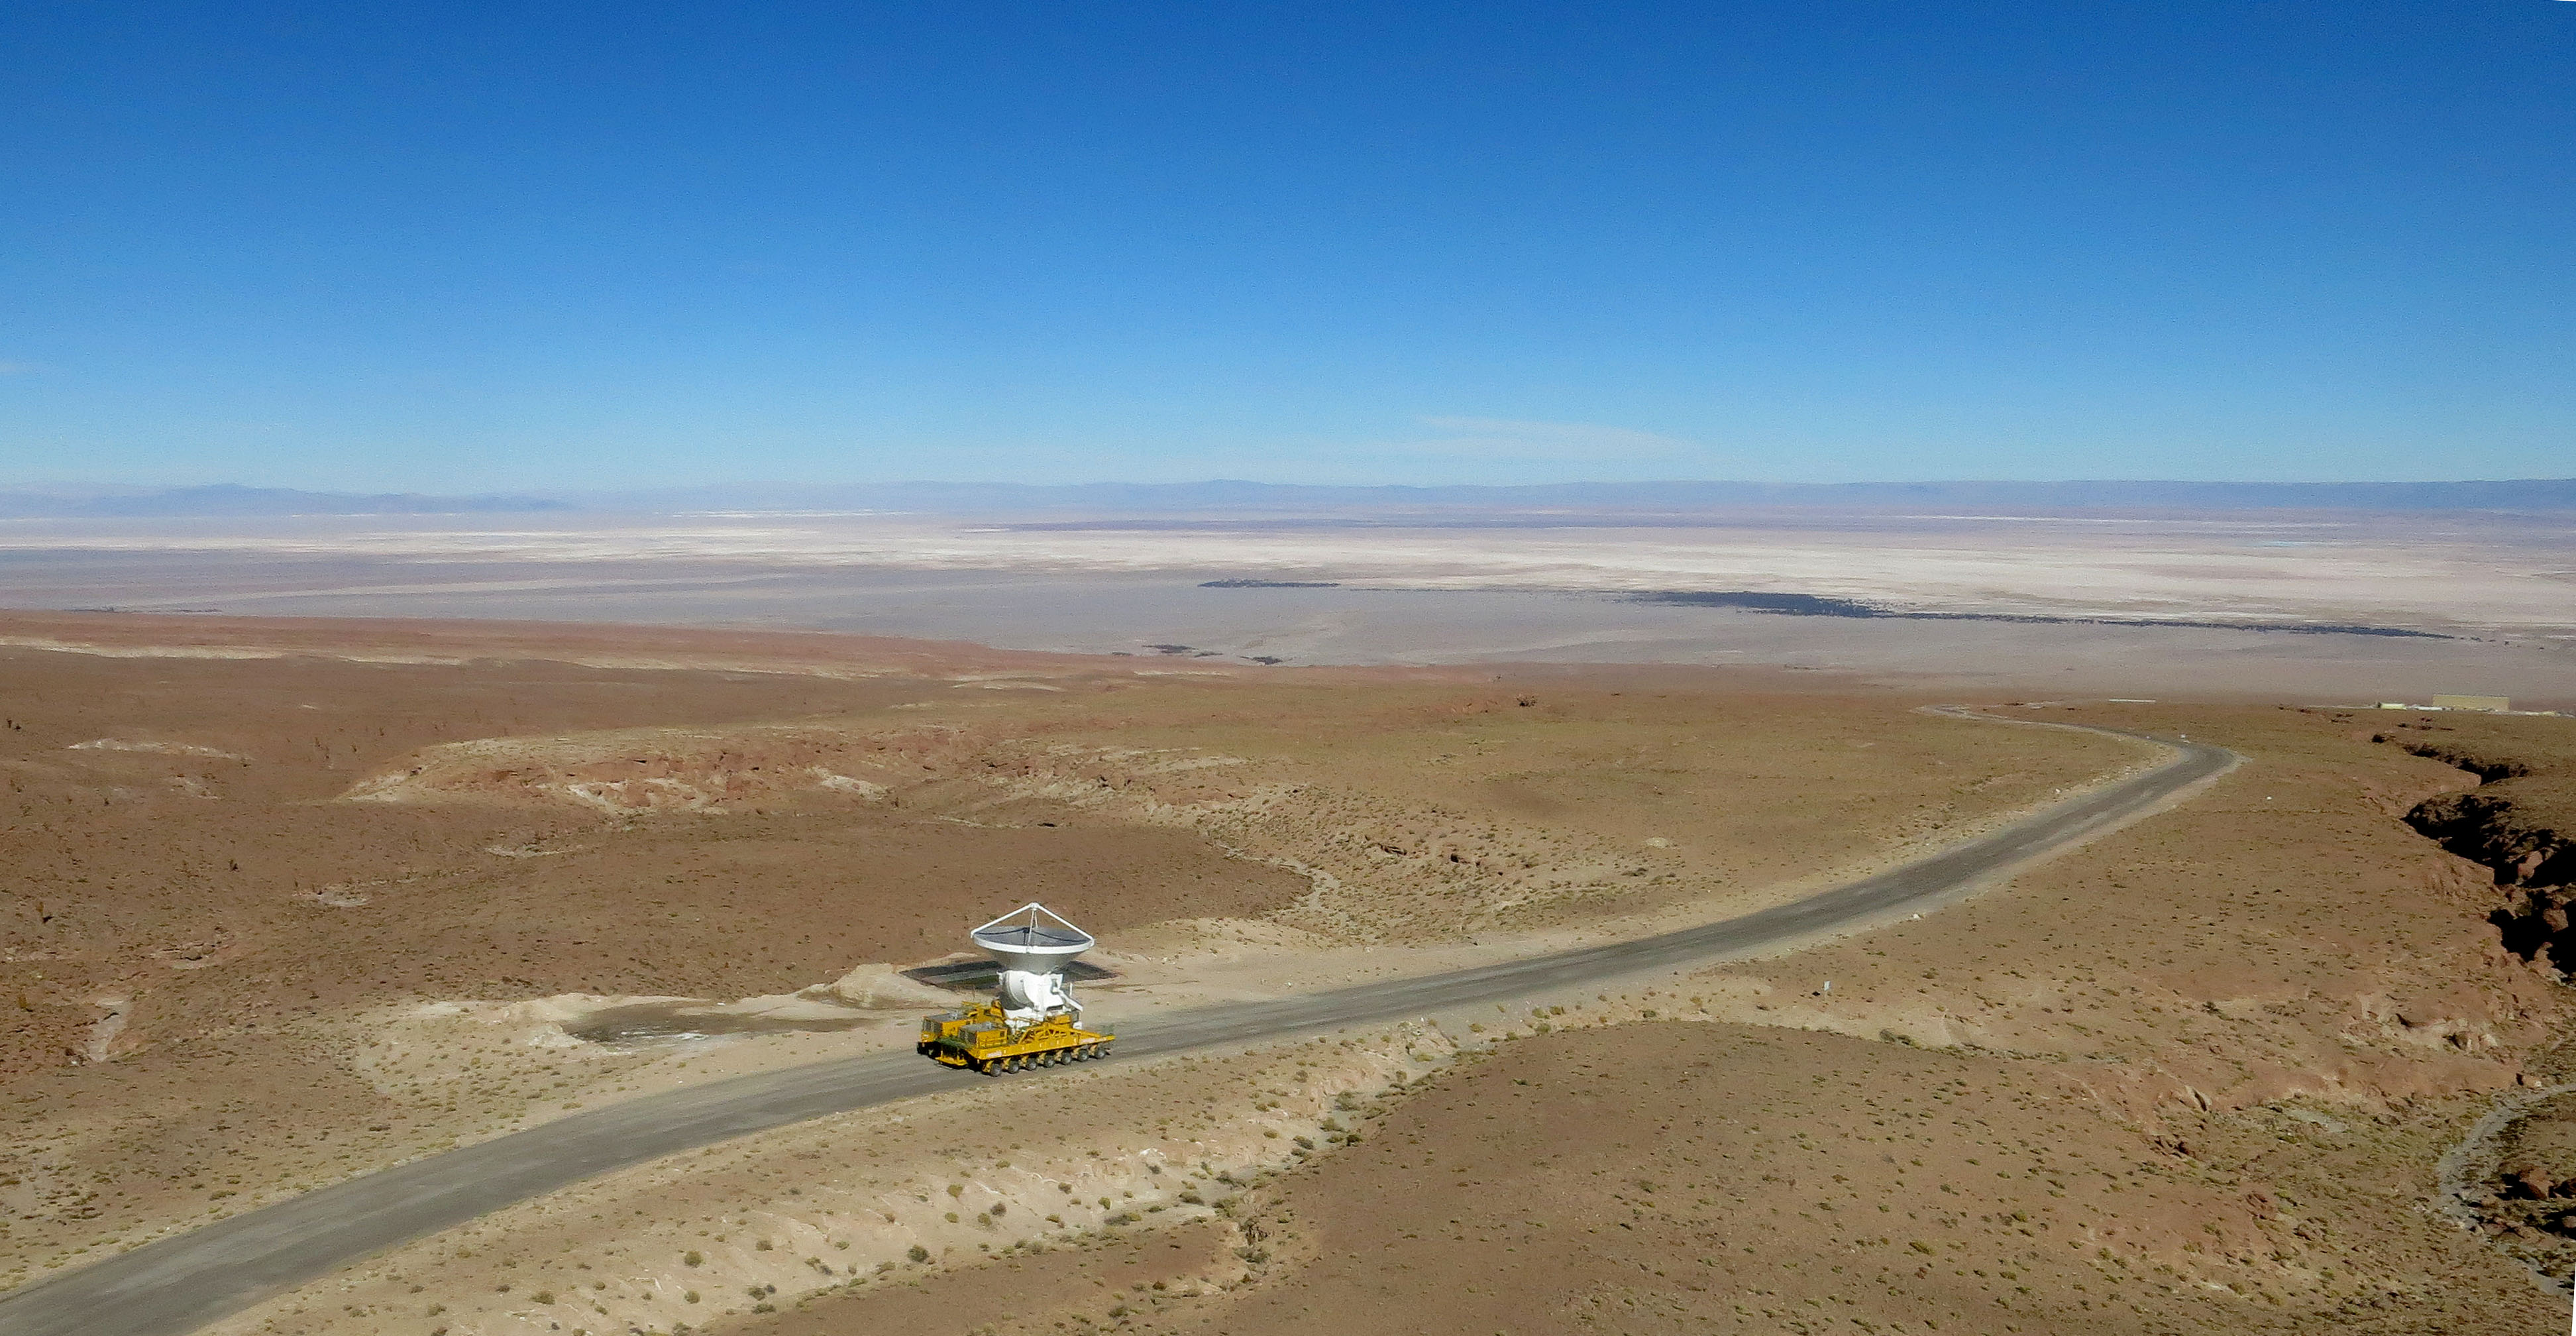

The final antenna for ALMA

The final antenna for ALMA project is seen here being taken up to the high-level site at the ALMA Observatory, 5000 meters above sea level. Its arrival completes the complement of 66 ALMA antennas on the Chajnantor Plateau in the Atacama Desert of northern Chile — where they will in future work together as one giant telescope.

Credit: A. Marinkovic/X-Cam / ALMA (ESO/NAOJ/NRAO)